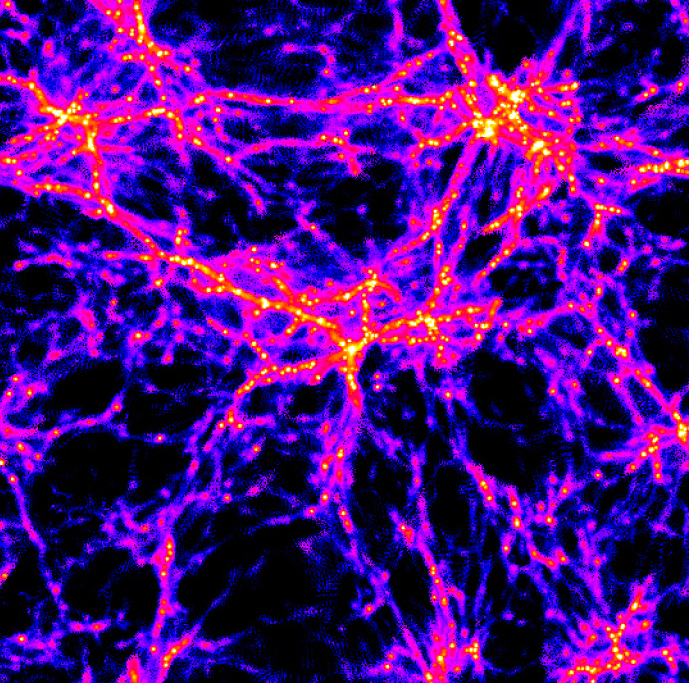

Web-like structures in the young universe

Computer model of the universe at an age of about 2 billion years. In the simulated universe gravity causes the primordial matter to arrange itself in thin filaments, much like a spider's web. The colour coding indicates the density of the gas, yellow for highest, red for medium, and blue for the lowest density. In the high density (yellow) regions the gas will undergo collapse and ignite bursts of star formation. Those small star-forming regions will slowly stream along the filaments. When they meet at the intersections (the "nodes"), they will merge and cause a gradual build-up of the galaxies we know today. In this sense they are the building blocks of which galaxies are made. This simulated image was computed by Tom Theuns at the Max-Planck-Institute for Astrophysics, Garching, Germany, and kindly made available for this Press Release

Credit: ESO